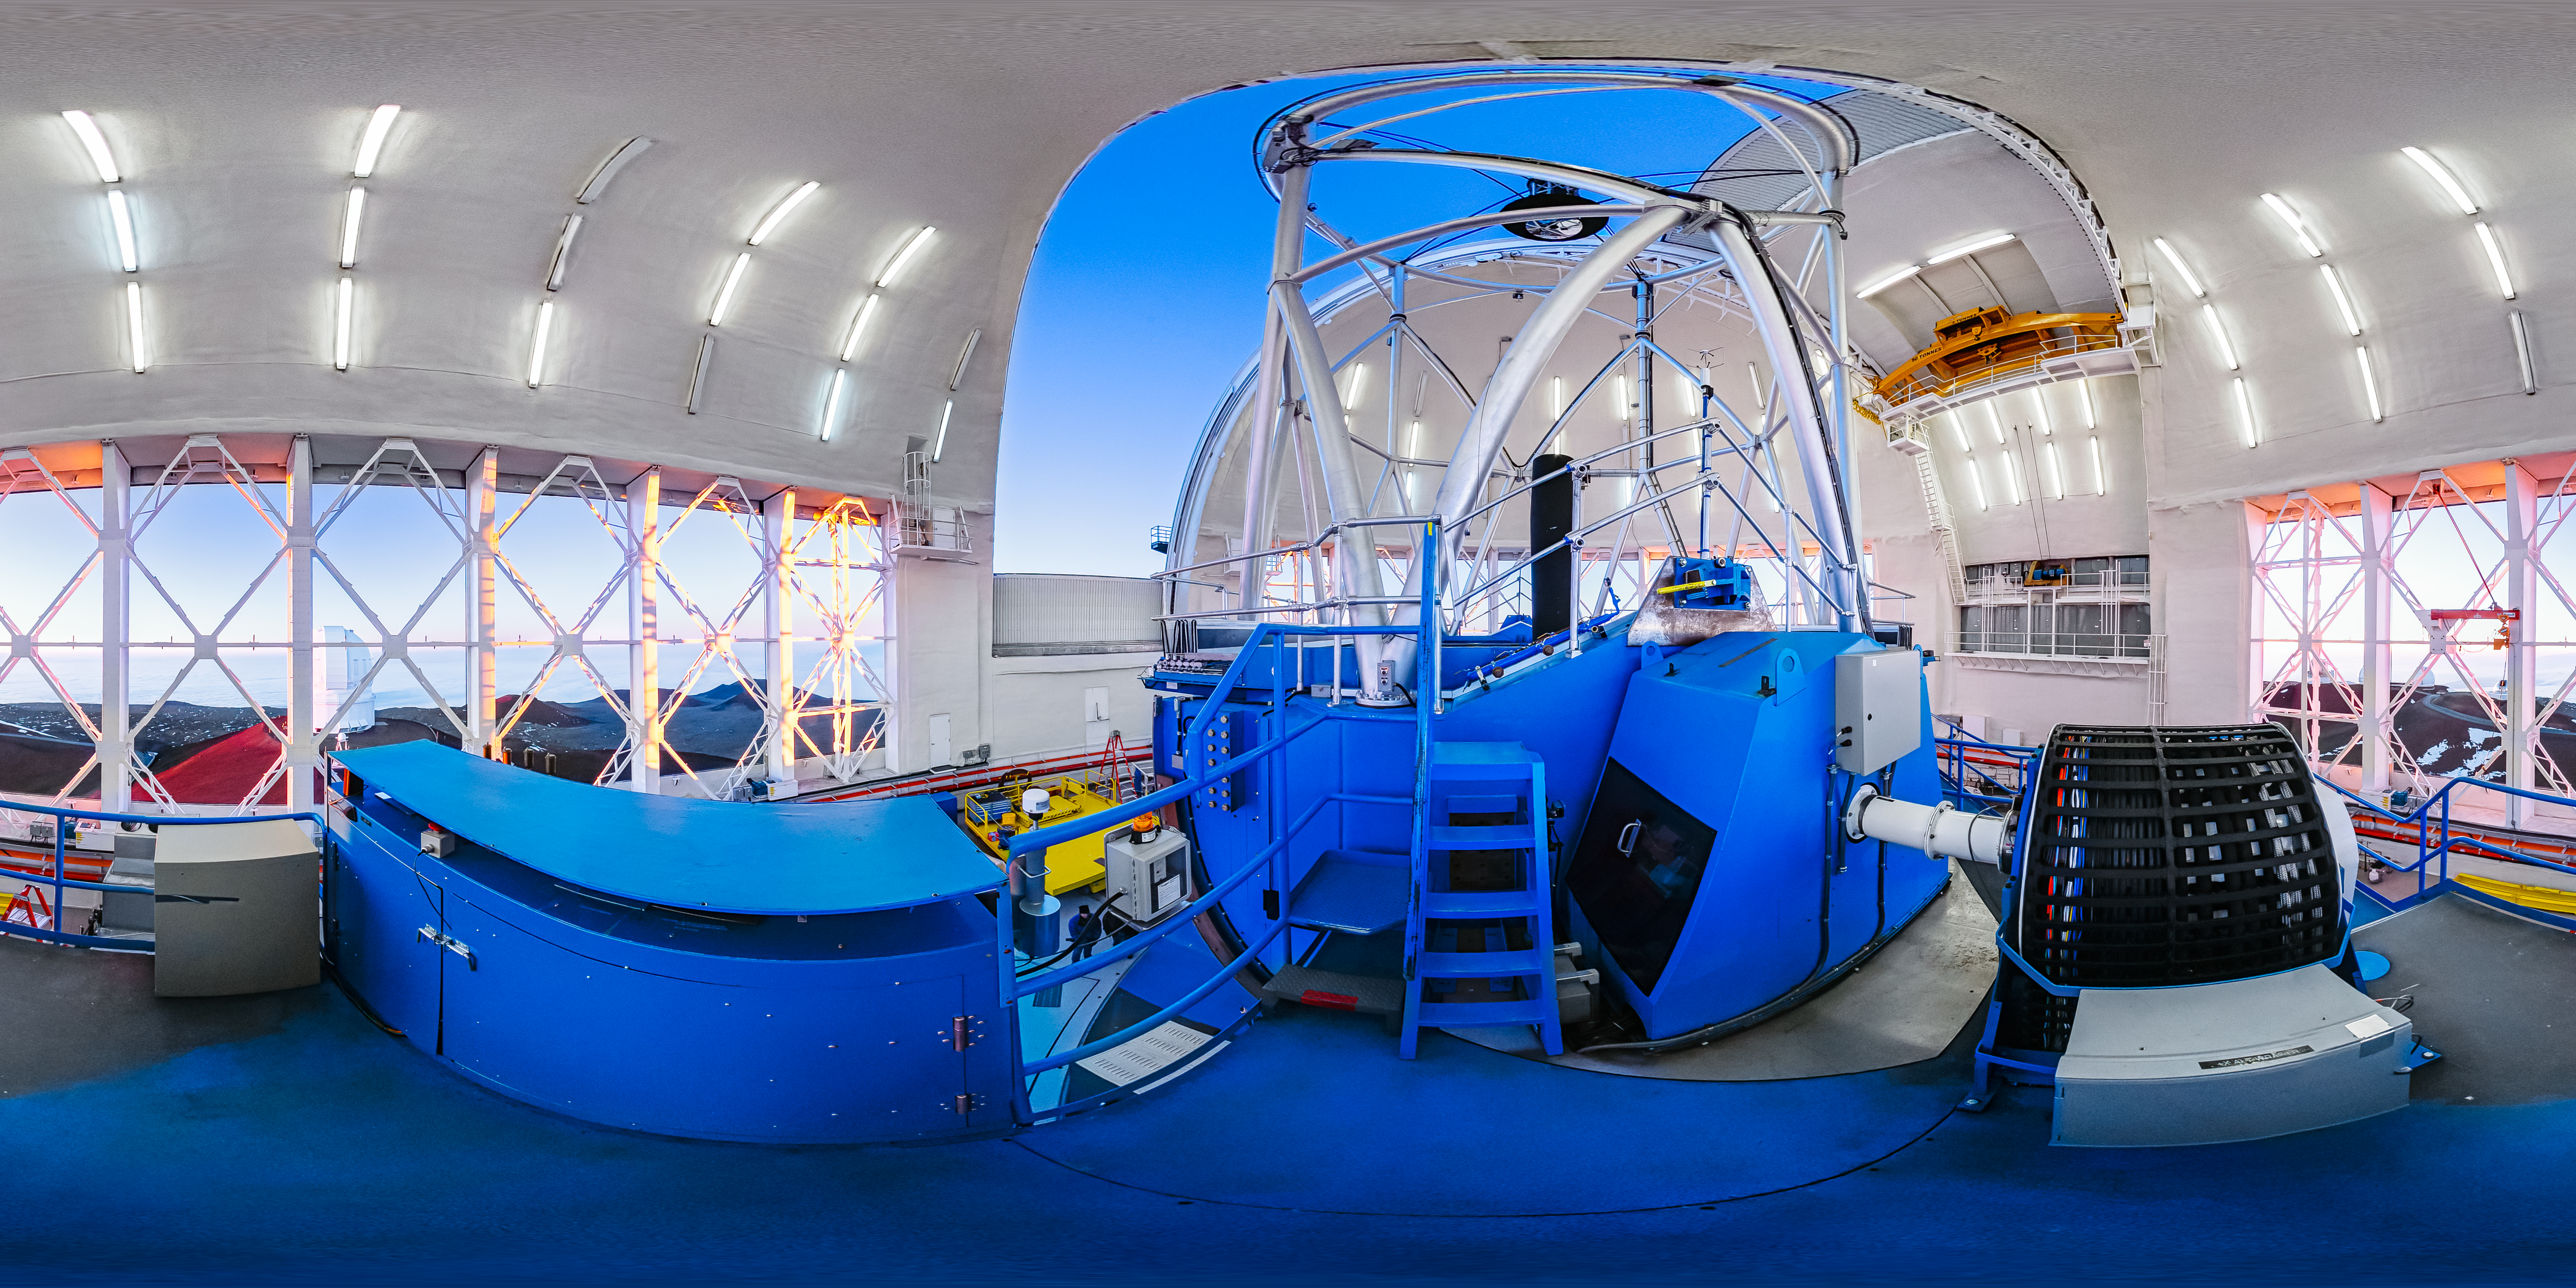

Gemini North Interior 360 Panorama

A 360 panorama of the interior of Gemini North in Hawai‘i from the platform.

Credit: International Gemini Observatory/NOIRLab/NSF/AURA/J. Pollard